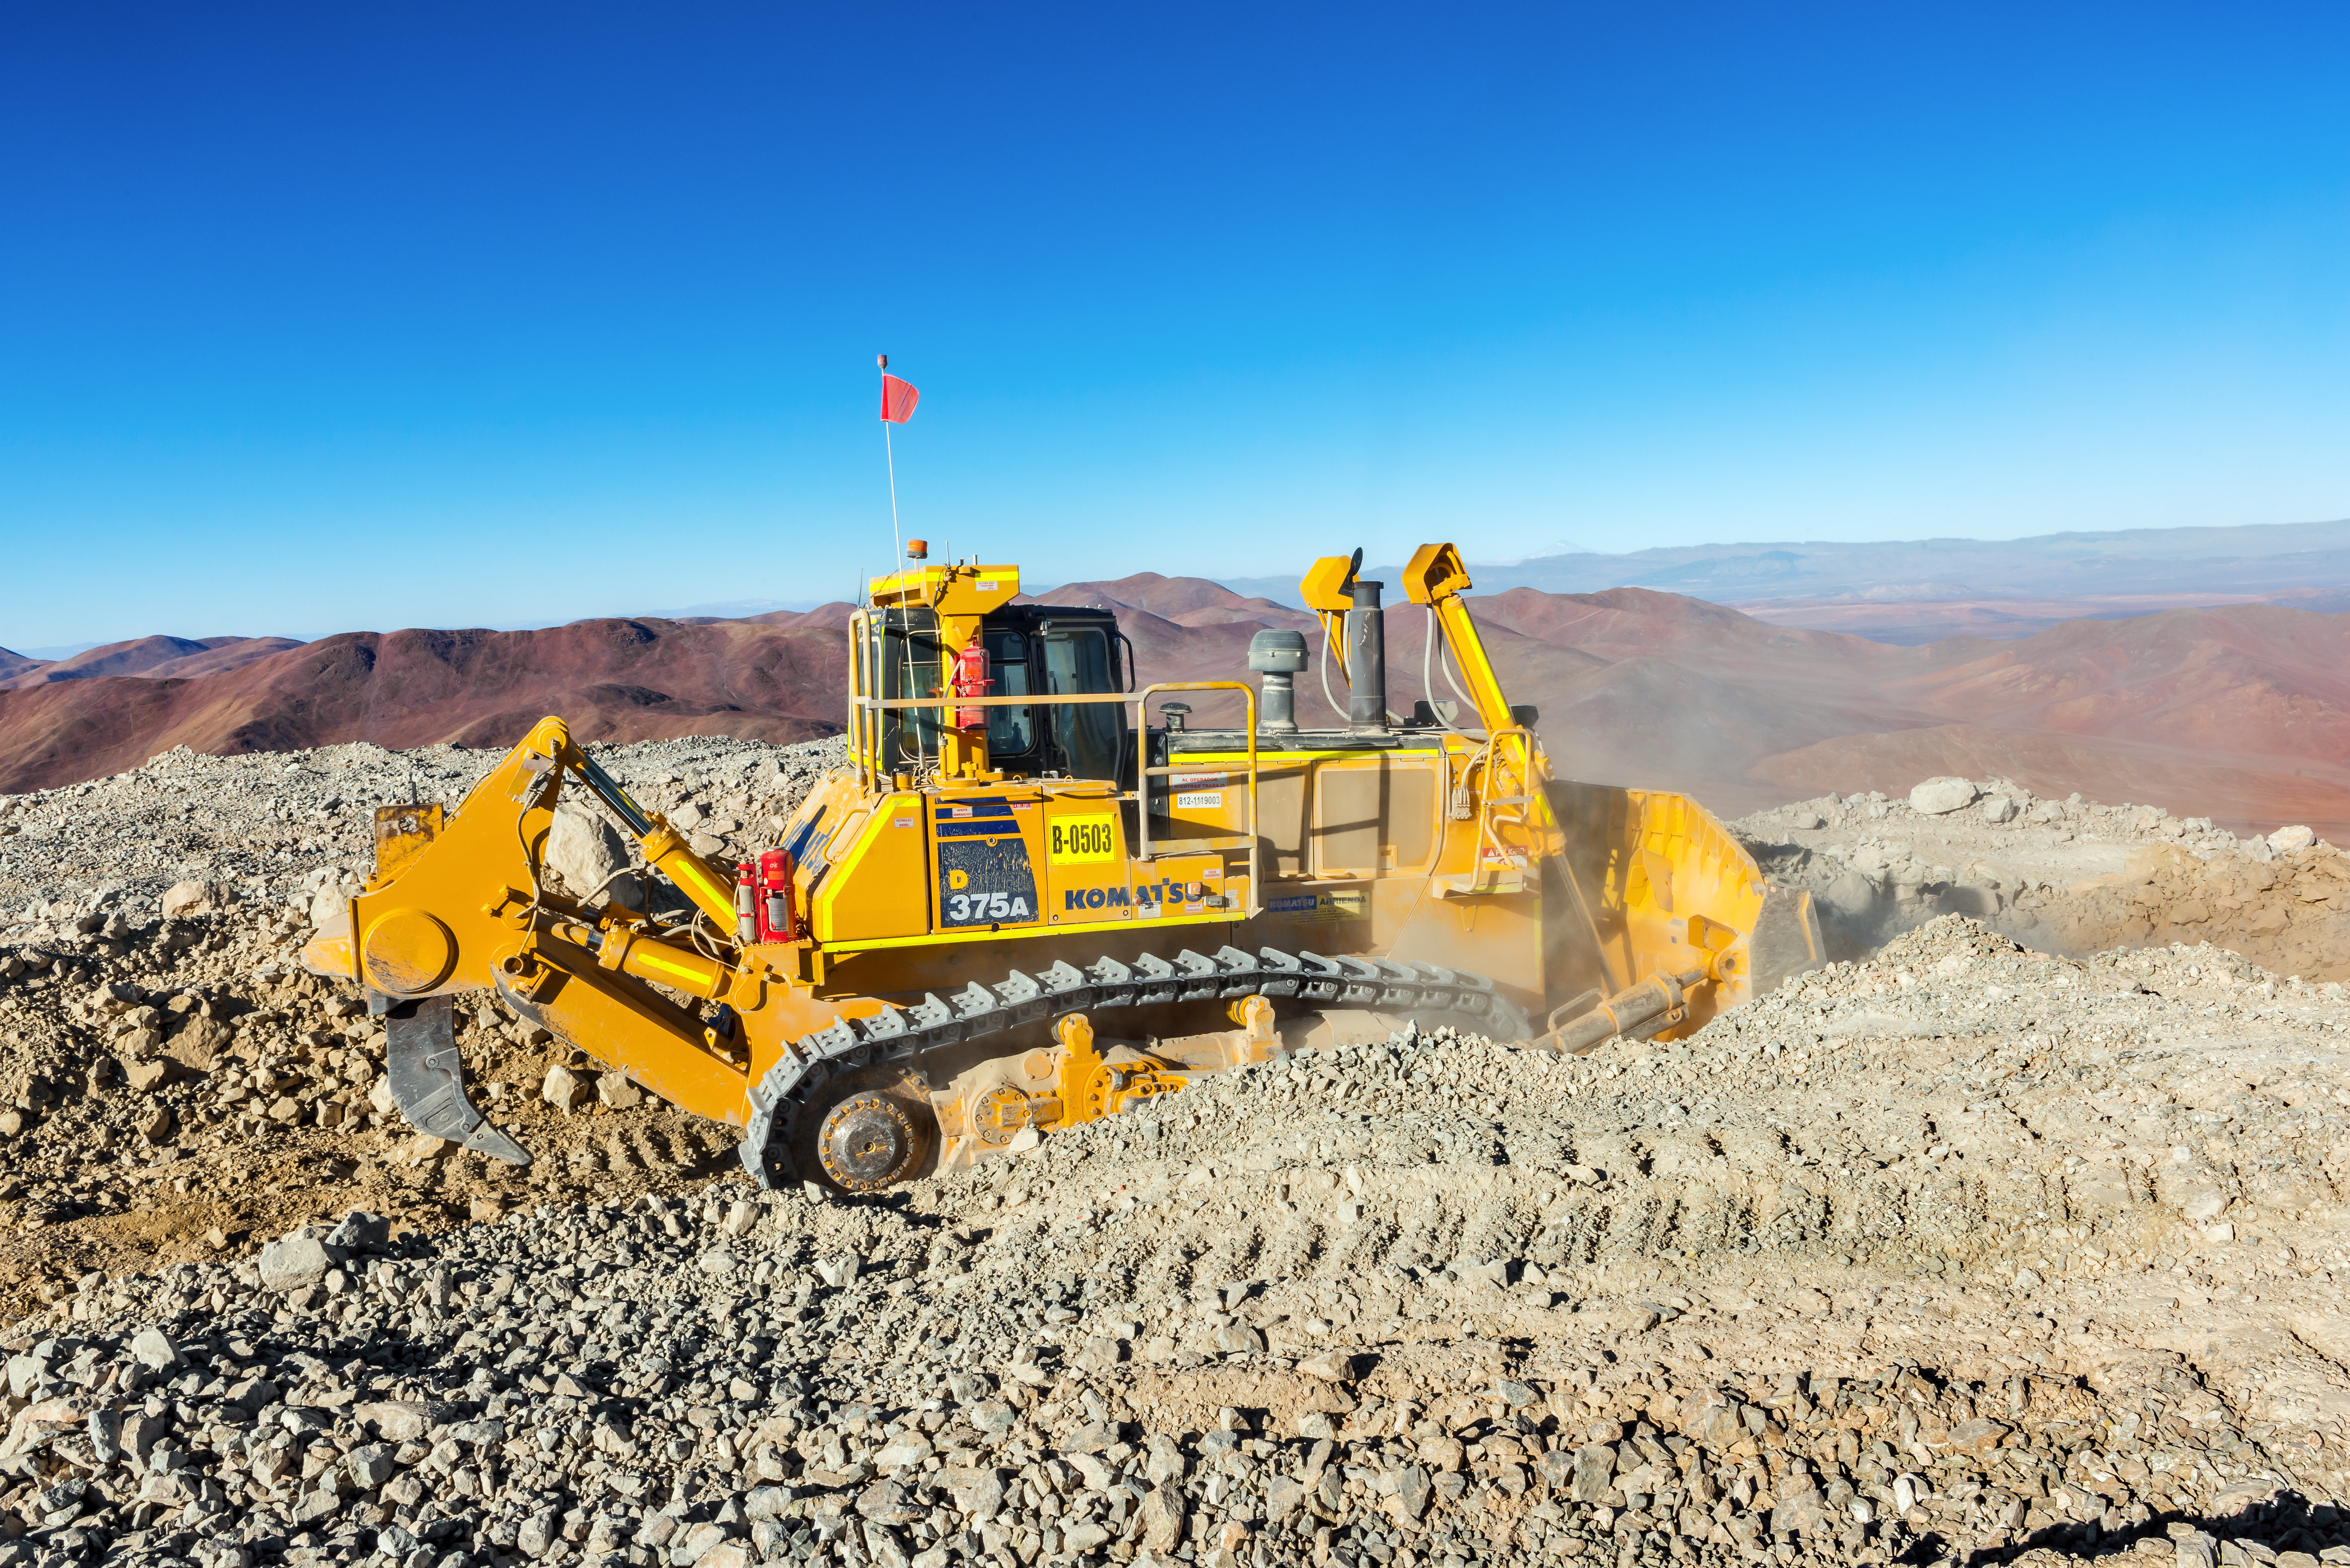

Digger on Cerro Armazones

A digger sits in the dust on the peak of Cerro Armazones, lending a hand to the ongoing work to level the peak for the ELT.

Credit: P. Pardo Ávalos/ESO